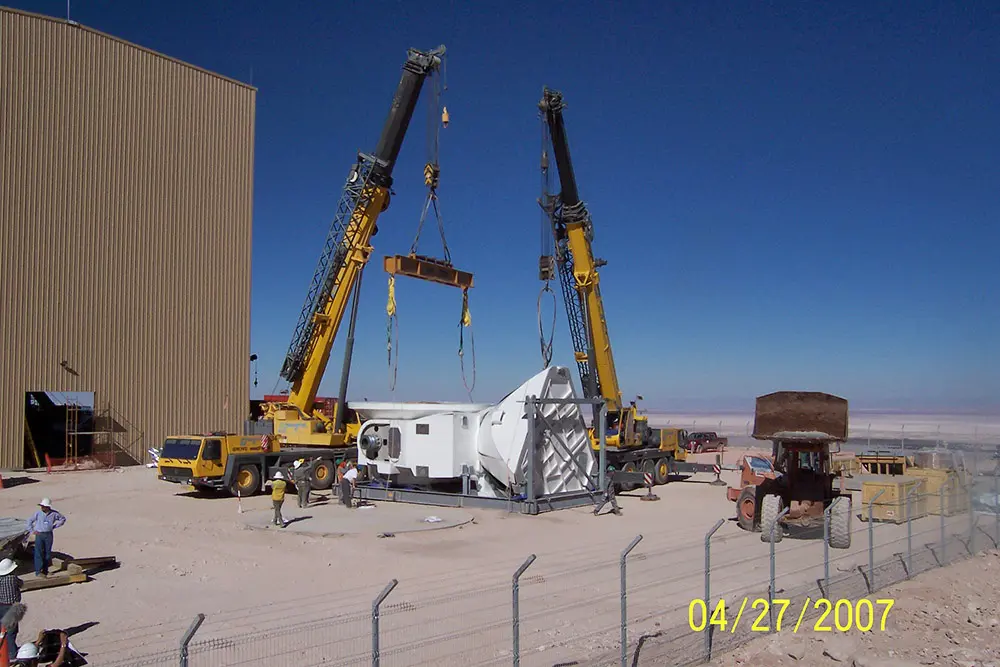

Assembly of the first VERTEX antenna

Assembly of the first VERTEX antenna. April, 2007.

Credit: ALMA (ESO/NAOJ/NRAO)